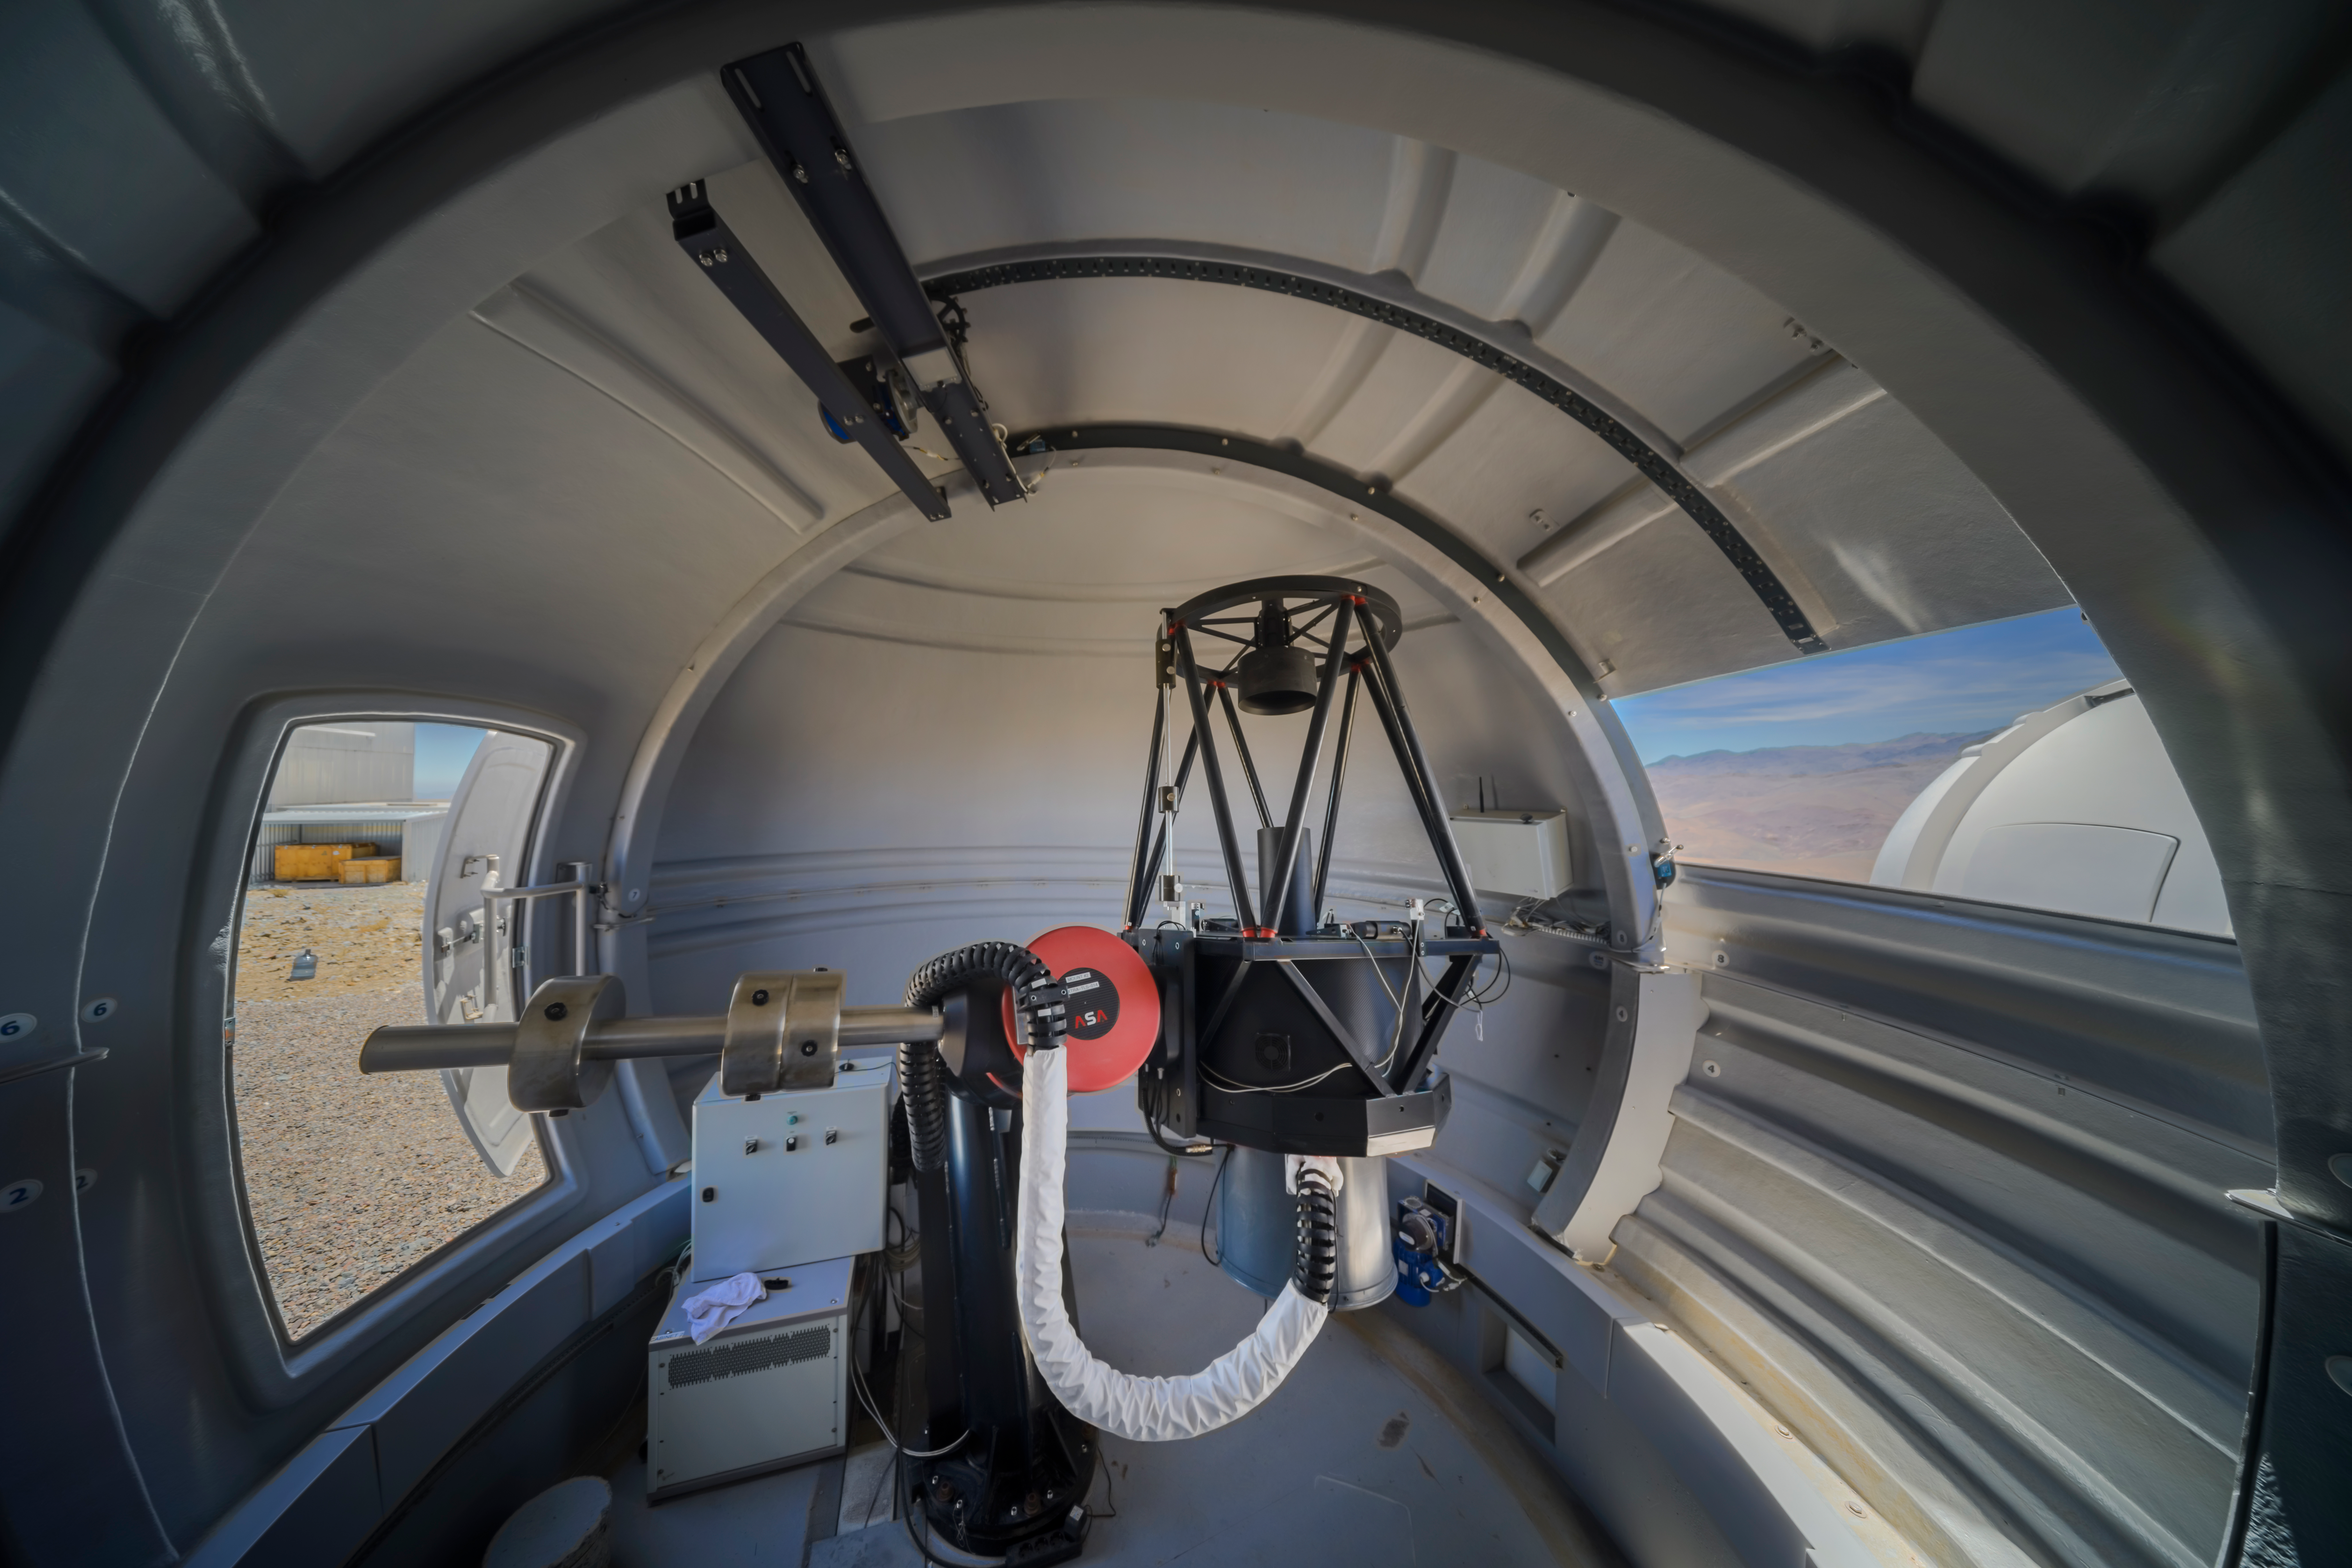

Being ExTrA: how to find Earth-like planets

Tucked away in ESO’s La Silla Observatory in Chile, this humble telescope is one of three in the groundbreaking French ExTrA project, discovering stars with Earth-like planets in the Milky Way and probing their environments. But how do these triplets tell us so much about systems many light-years away?

When a planet orbiting its host star passes between it and the Earth, it blocks a small but detectable amount of light, similar to how the Moon blocks light from the Sun in a solar eclipse. ExTrA targets red dwarf stars, which are smaller than our Sun. This means that Earth-sized planets will block a larger proportion of their total light and are therefore easier to find.

Even better, ExTrA observes these red dwarfs across a range of colours to learn more about a planet’s atmosphere, using a method called spectroscopy. The best contenders can be studied in greater detail with ESO’s Very Large Telescope and the upcoming ESO’s Extremely Large Telescope, both located further north, to tell whether they may be viable to support life. So ExTrA may find new candidates for our first galactic neighbors!

Credit: ESO/A. Ghizzi Panizza (www.albertoghizzipanizza.com)